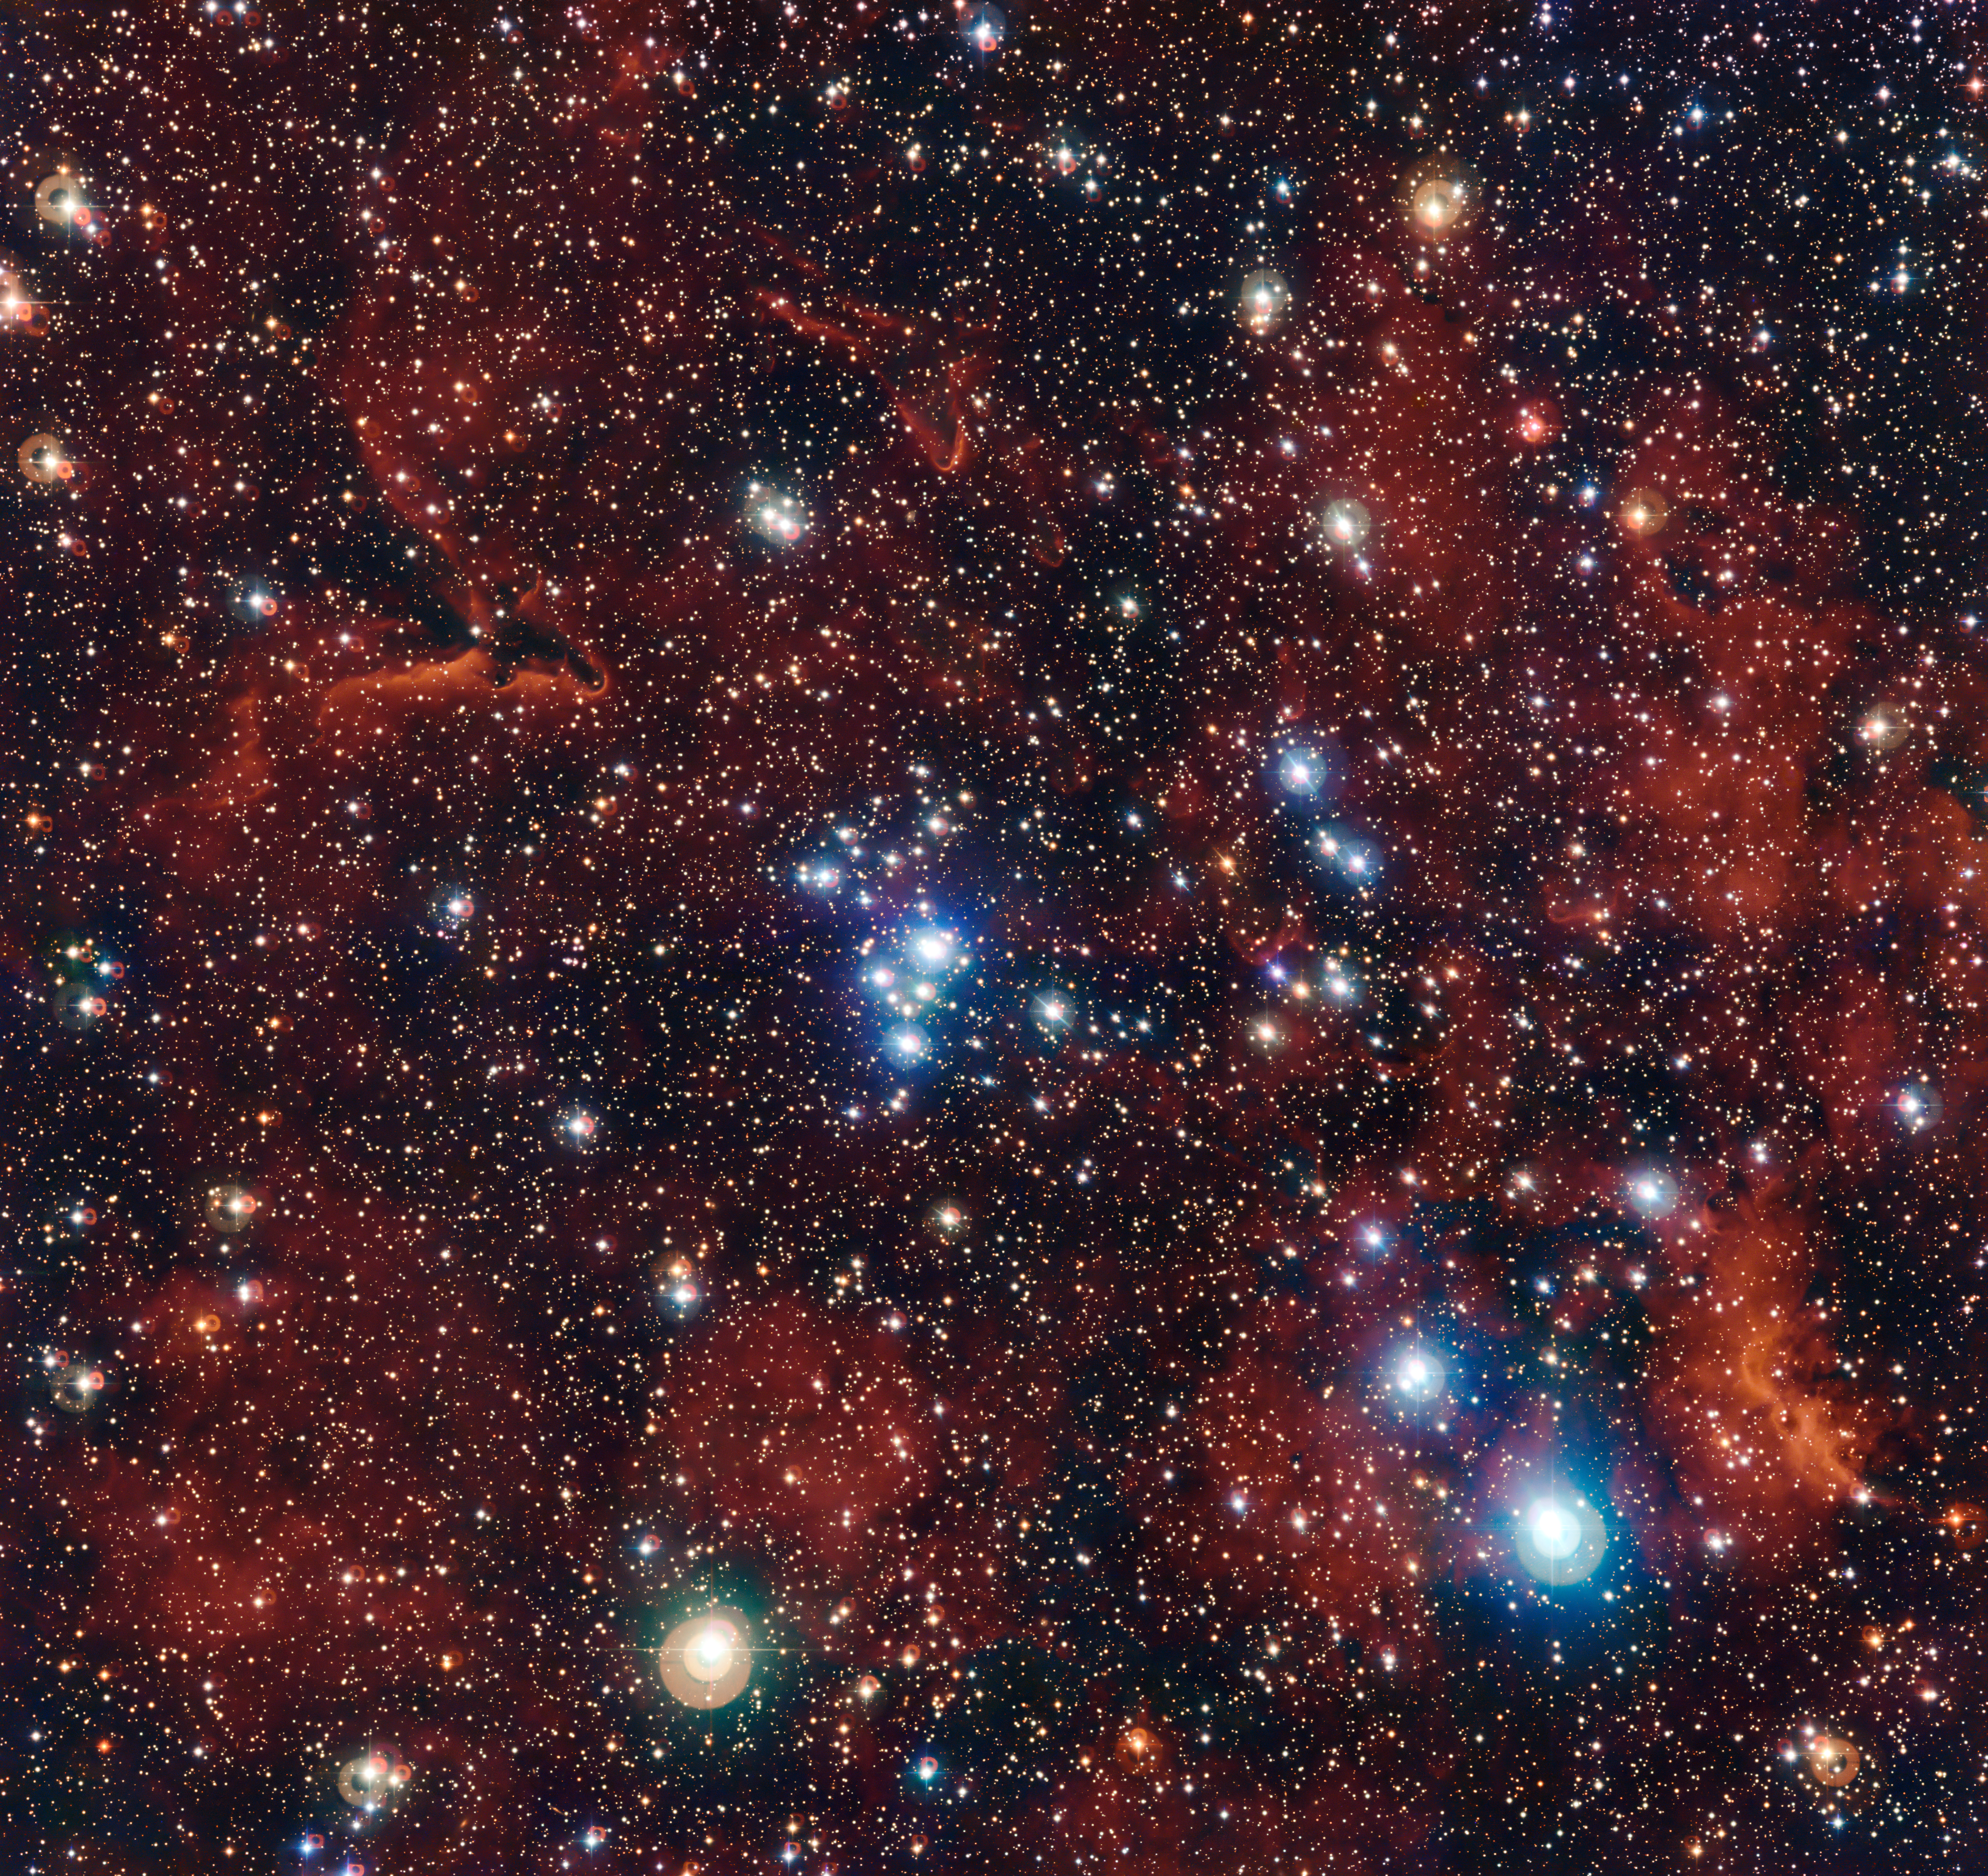

The colourful star cluster NGC 2367

This rich view of an array of colourful stars and gas was captured by the Wide Field Imager (WFI) camera, on the MPG/ESO 2.2-metre telescope at ESO’s La Silla Observatory in Chile. It shows a young open cluster of stars known as NGC 2367, an infant stellar grouping that lies at the centre of an immense and ancient structure on the margins of the Milky Way.

Credit: ESO/G. Beccari